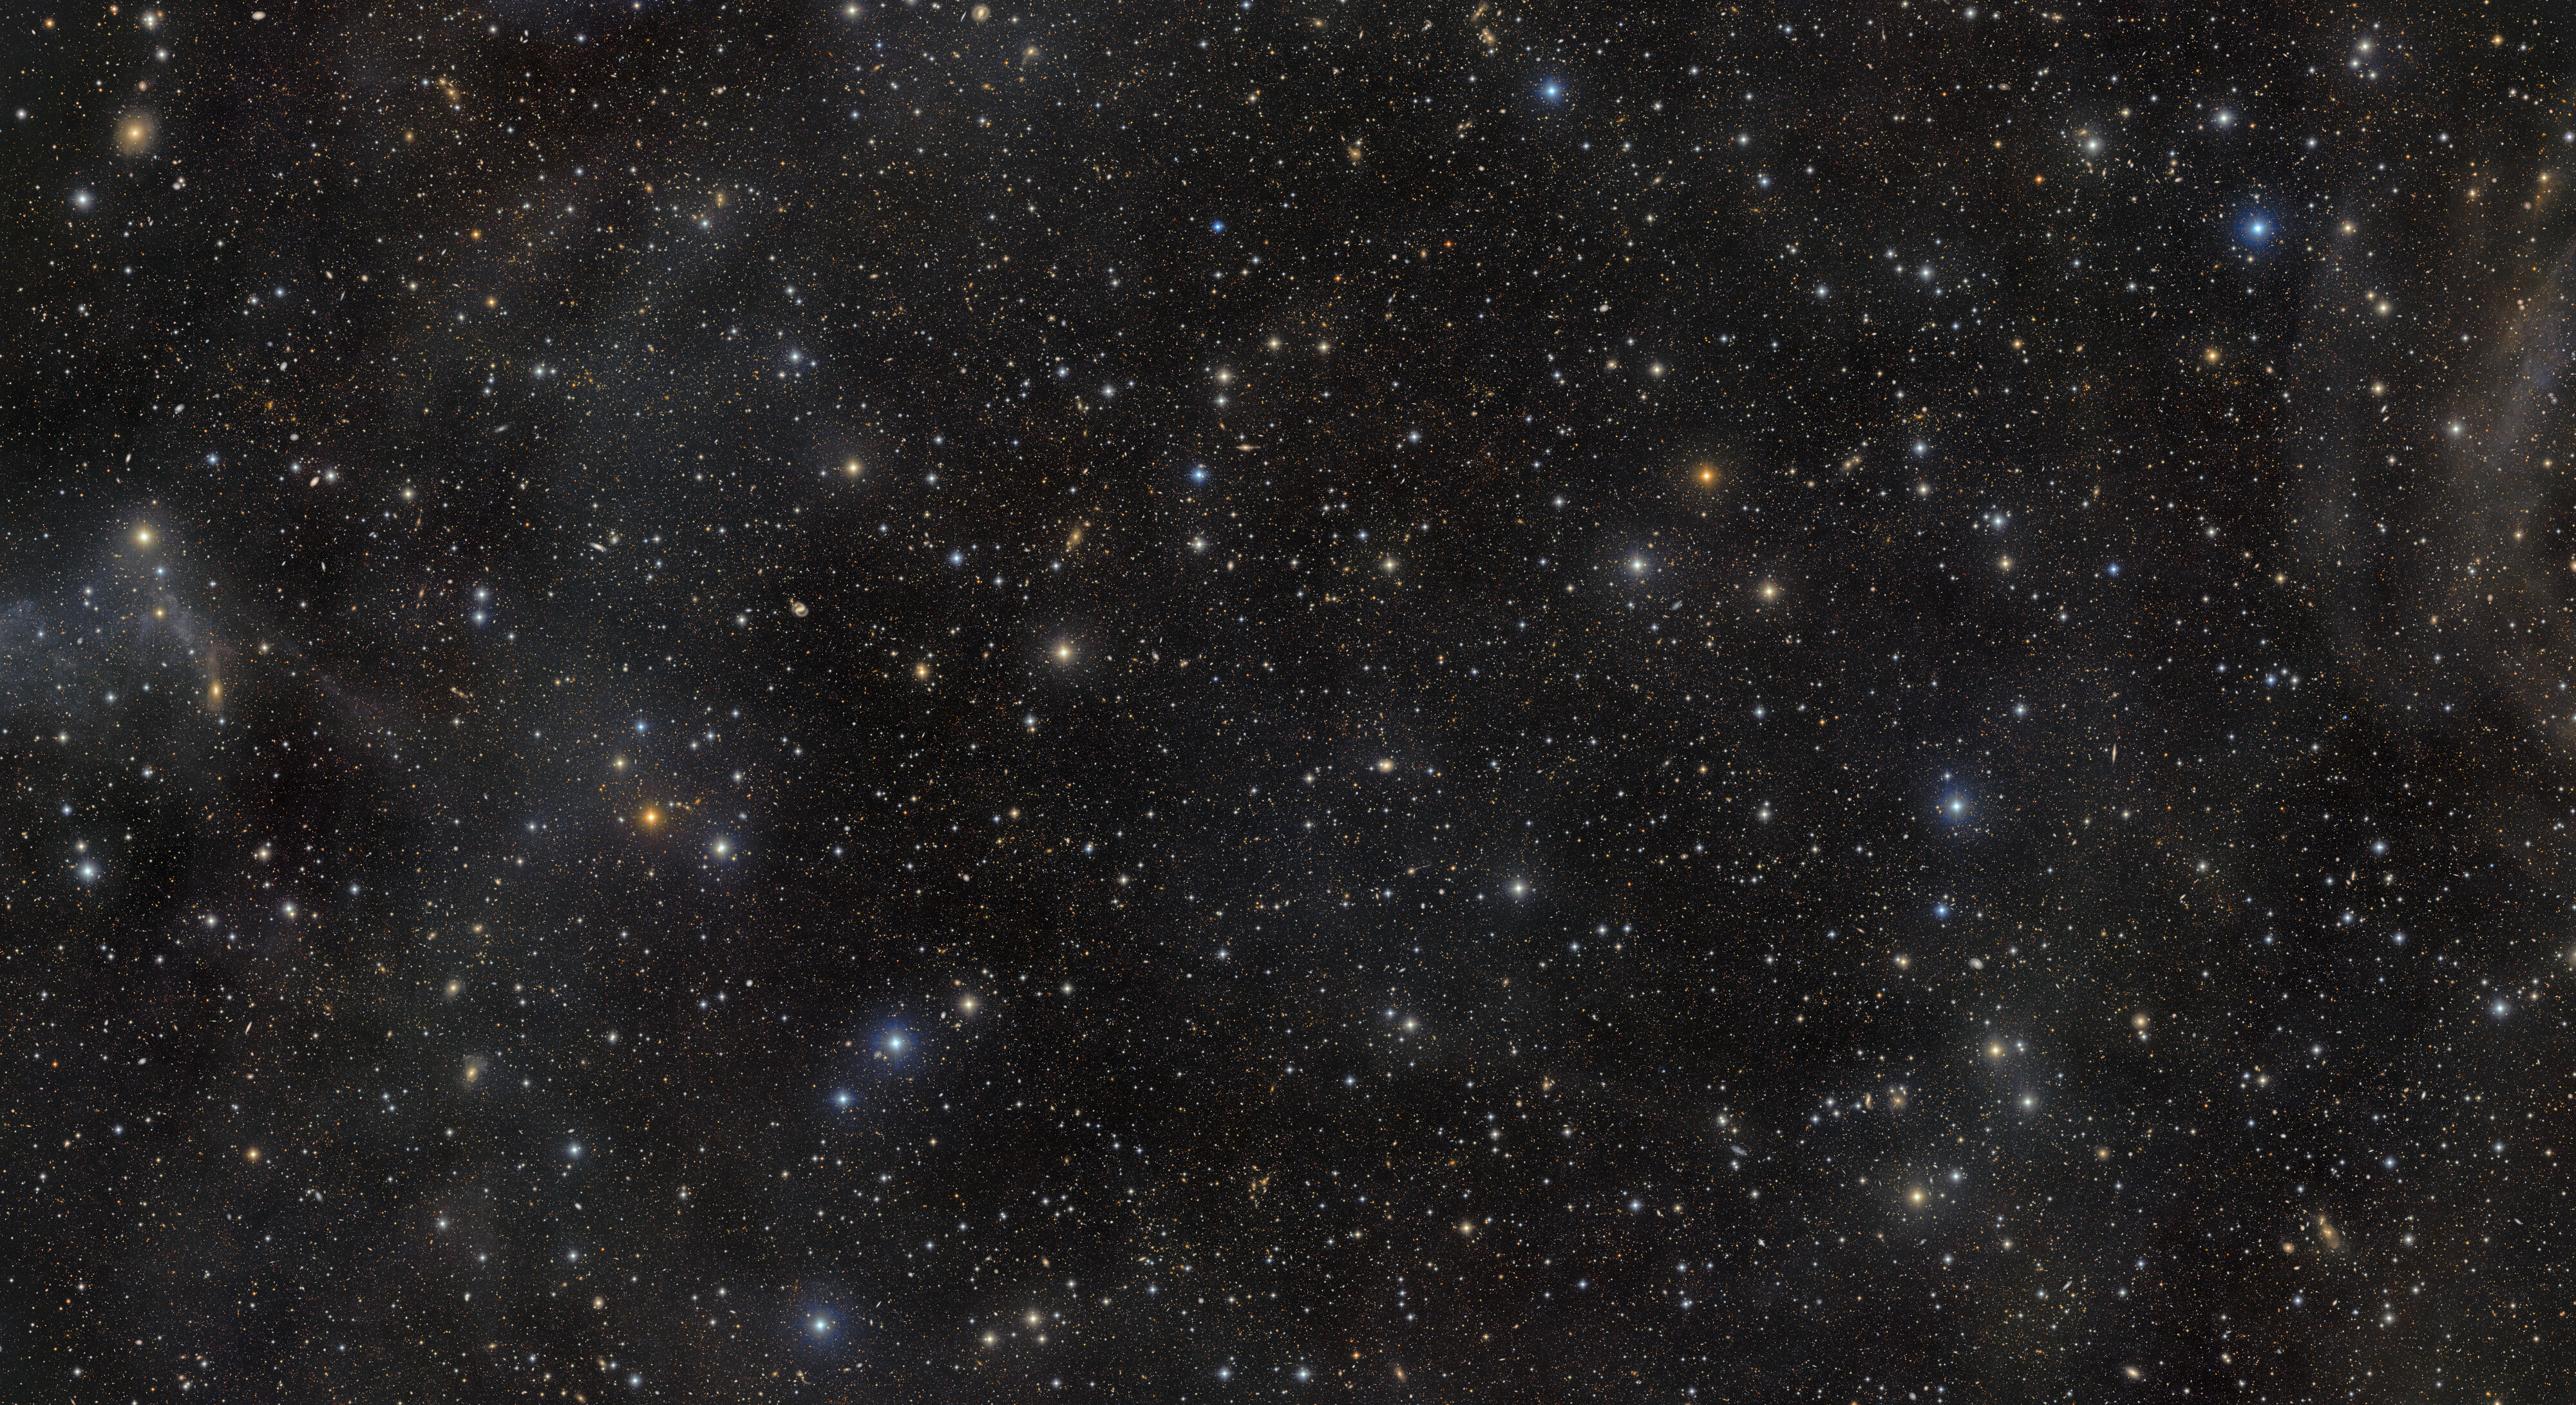

Rubin Looks Deep Into a Famous Cosmic Field

This exceptionally deep image from NSF–DOE Vera C. Rubin Observatory reveals the renowned COSMOS field and its surroundings in the constellation Sextans. The view is crowded with galaxies and galaxy clusters spanning an immense range of distances and cosmic ages, while only a handful of foreground stars belong to our own Milky Way. It was created by combining multiple observations from Rubin’s LSST Camera into a deep coadded image and is being released to mark Early Data Preview 2, the first Rubin data preview based on LSST Camera observations.

The COSMOS field was selected more than two decades ago to provide astronomers with a relatively unobstructed window into the distant Universe. Located away from the crowded plane of the Milky Way, it contains comparatively few bright stars and little intervening dust, and it is accessible to major observatories on Earth and in space. Even in this exceptionally clear region, Rubin’s remarkable sensitivity reveals traces of faint, glowing galactic cirrus: wisps of interstellar dust within our own Milky Way superimposed on the much more distant cosmic landscape.

Early Data Preview 2 comes on the heels of the beginning of the Legacy Survey of Space and Time (LSST). With its ability to observe the southern sky deeply, widely, and repeatedly, Rubin Observatory is poised to transform many areas of astronomy.

Credit: NSF–DOE Vera C. Rubin Observatory/NOIRLab/SLAC/AURA